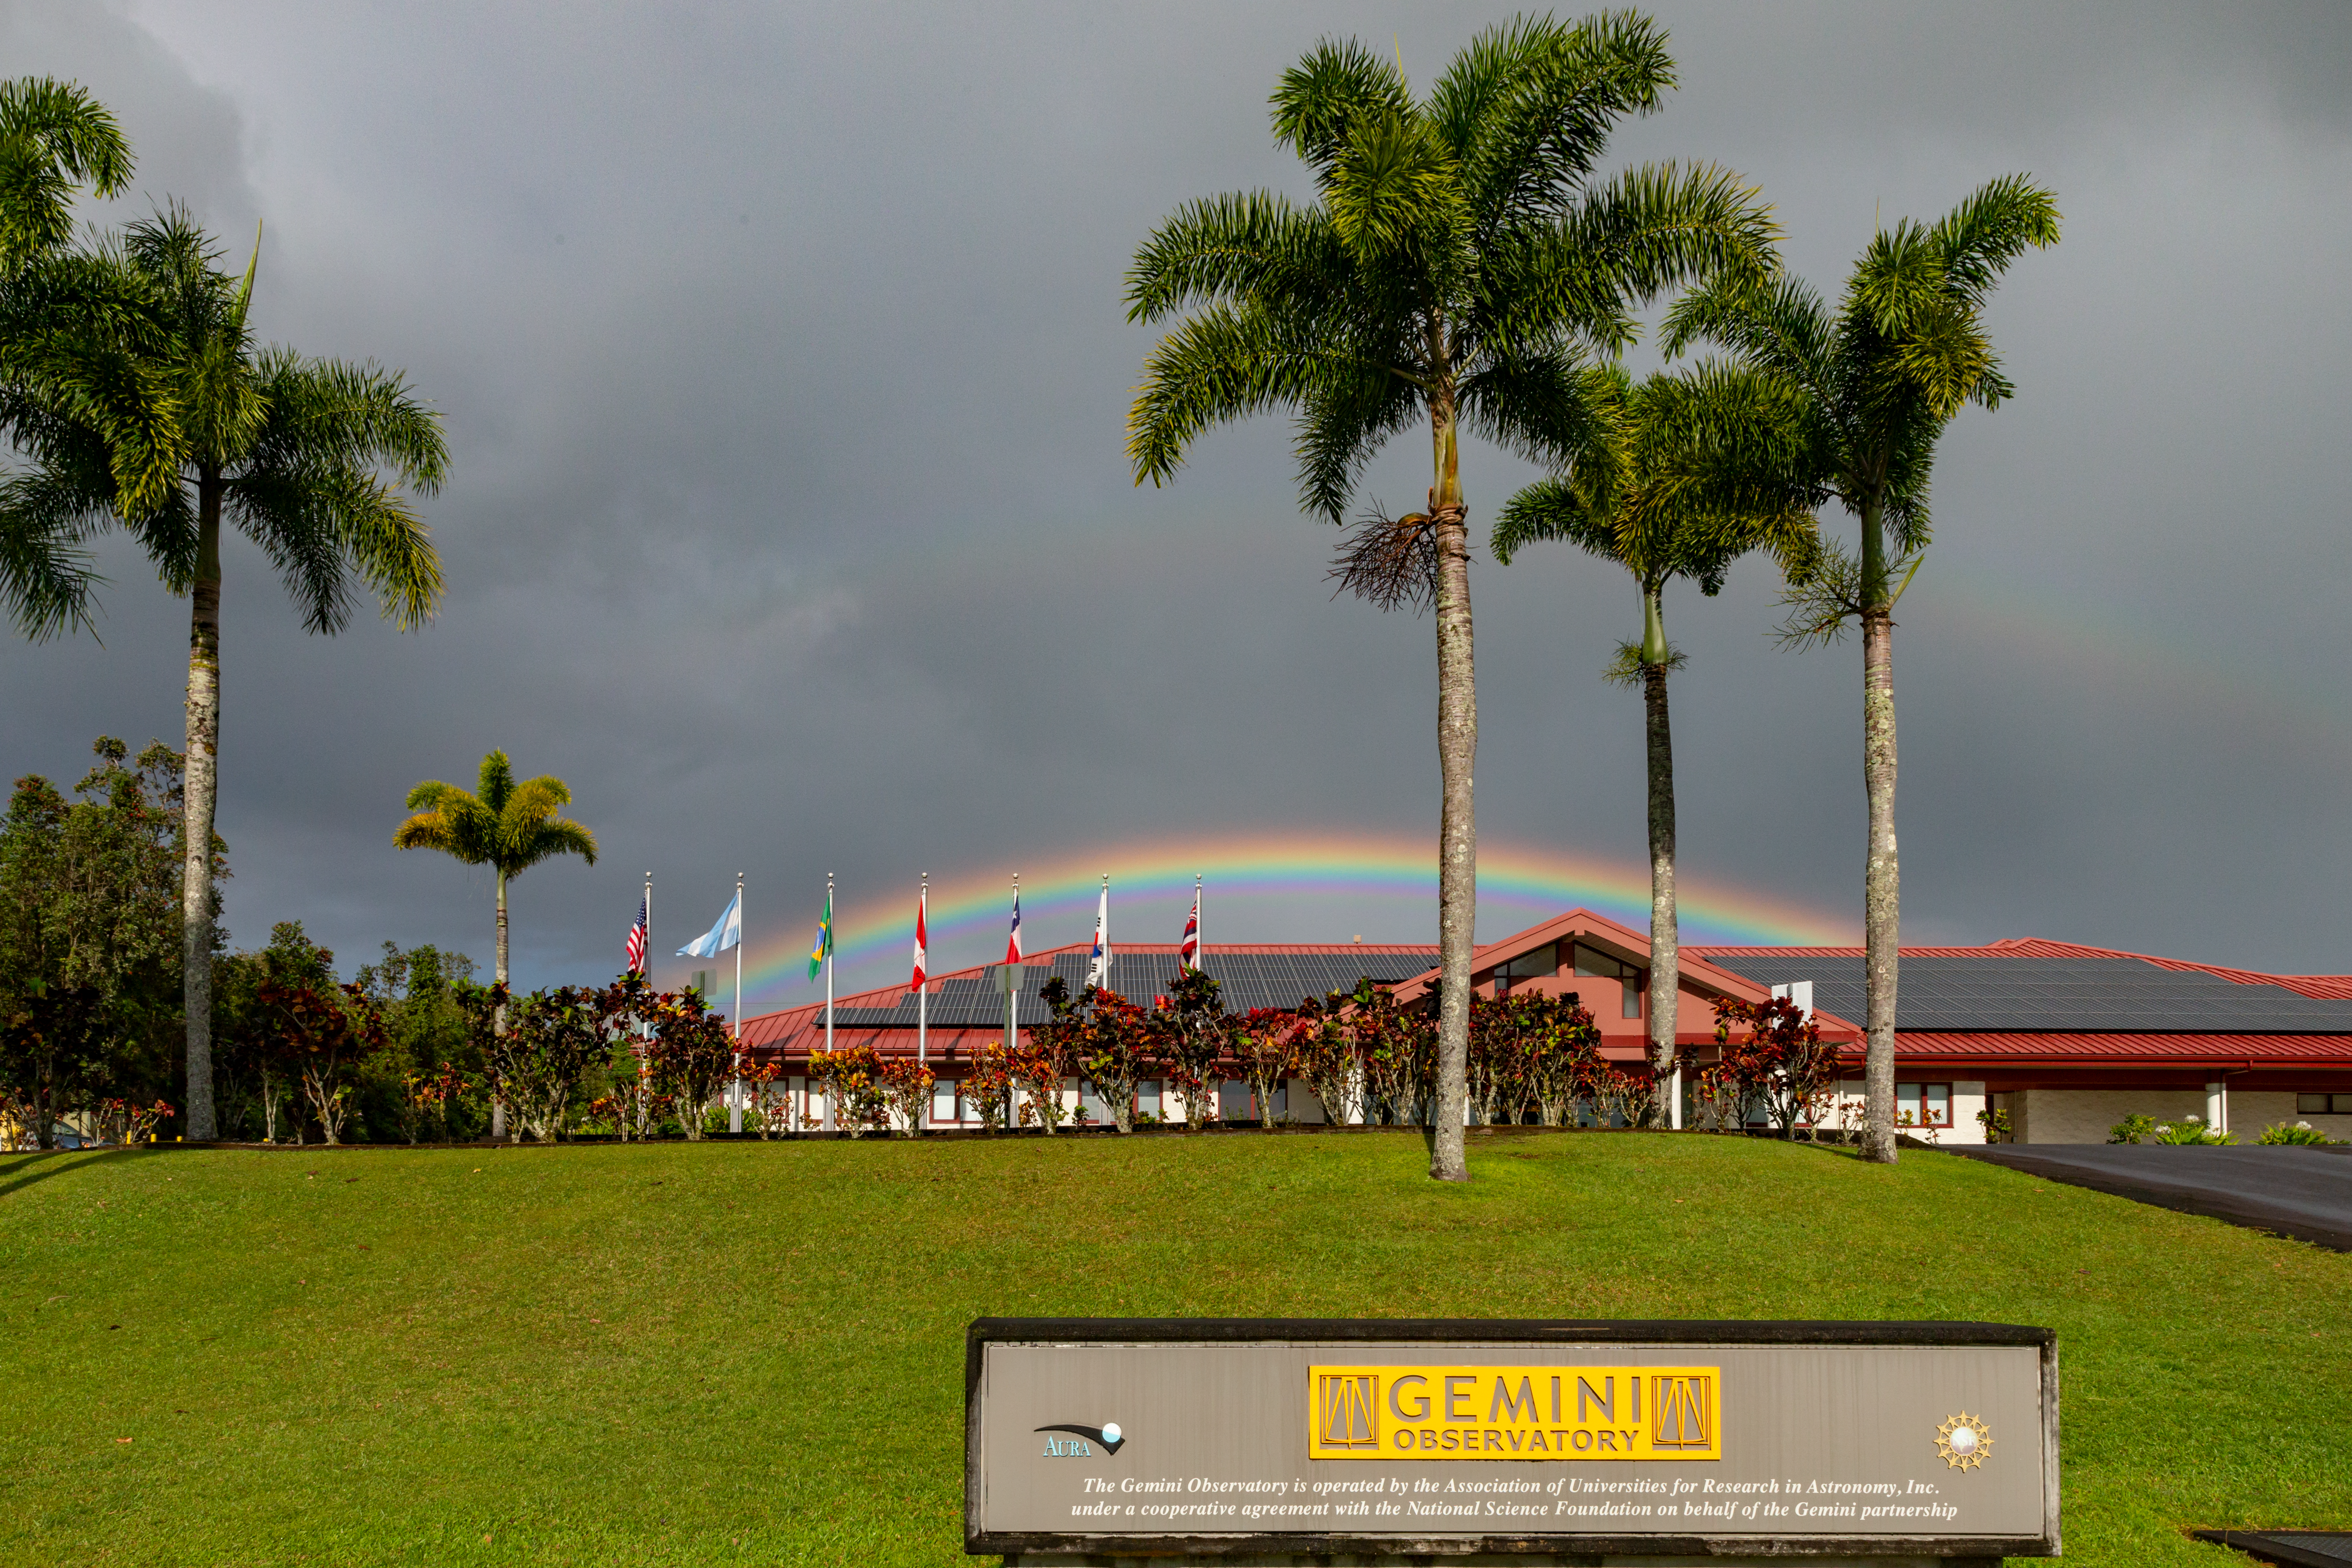

Rainbow over Gemini North Base facility in Hilo

Rainbow over Gemini North Base facility in Hilo, Hawai'i.

Credit: International Gemini Observatory/NSF NOIRLab/AURA/J. Pollard